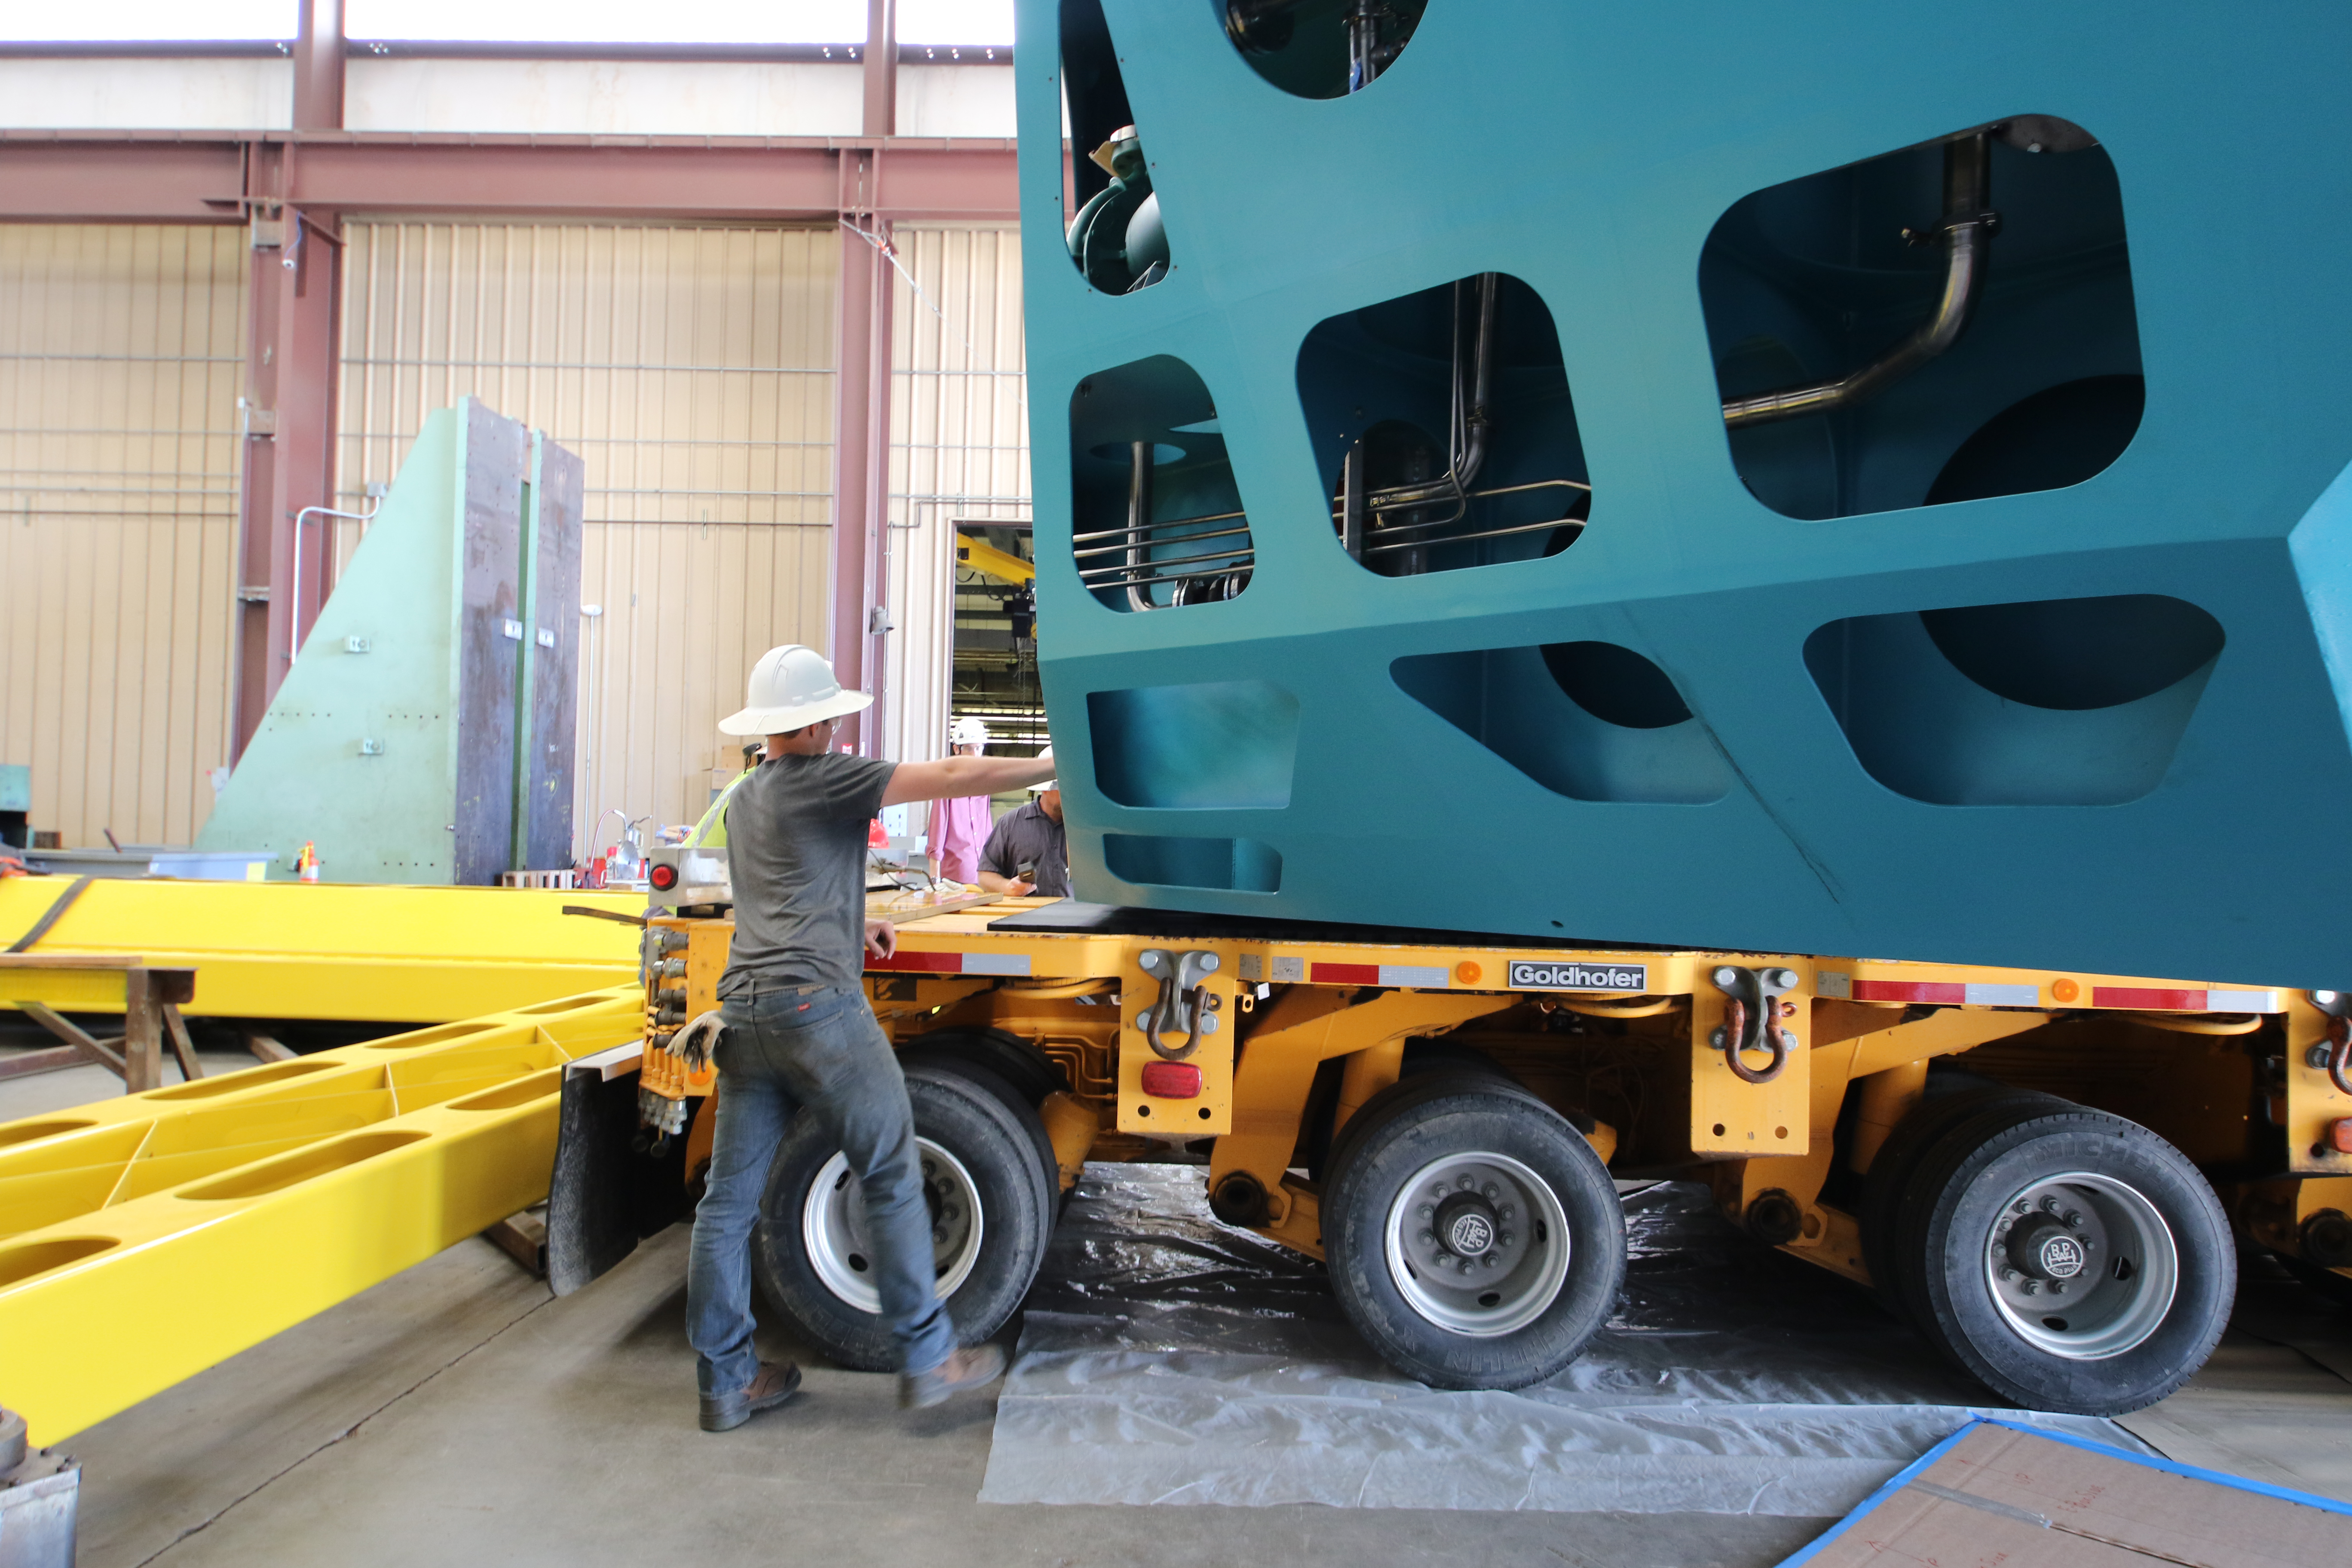

M1M3 Cell Loaded for Move

The Primary/Tertiary Mirror (M1M3) Cell Assembly is loaded onto a truck at CAID Industries on October 9, 2018, in preparation for its move to the Richard F Caris Mirror Lab.

Credit: Rubin Observatory/NSF/AURA